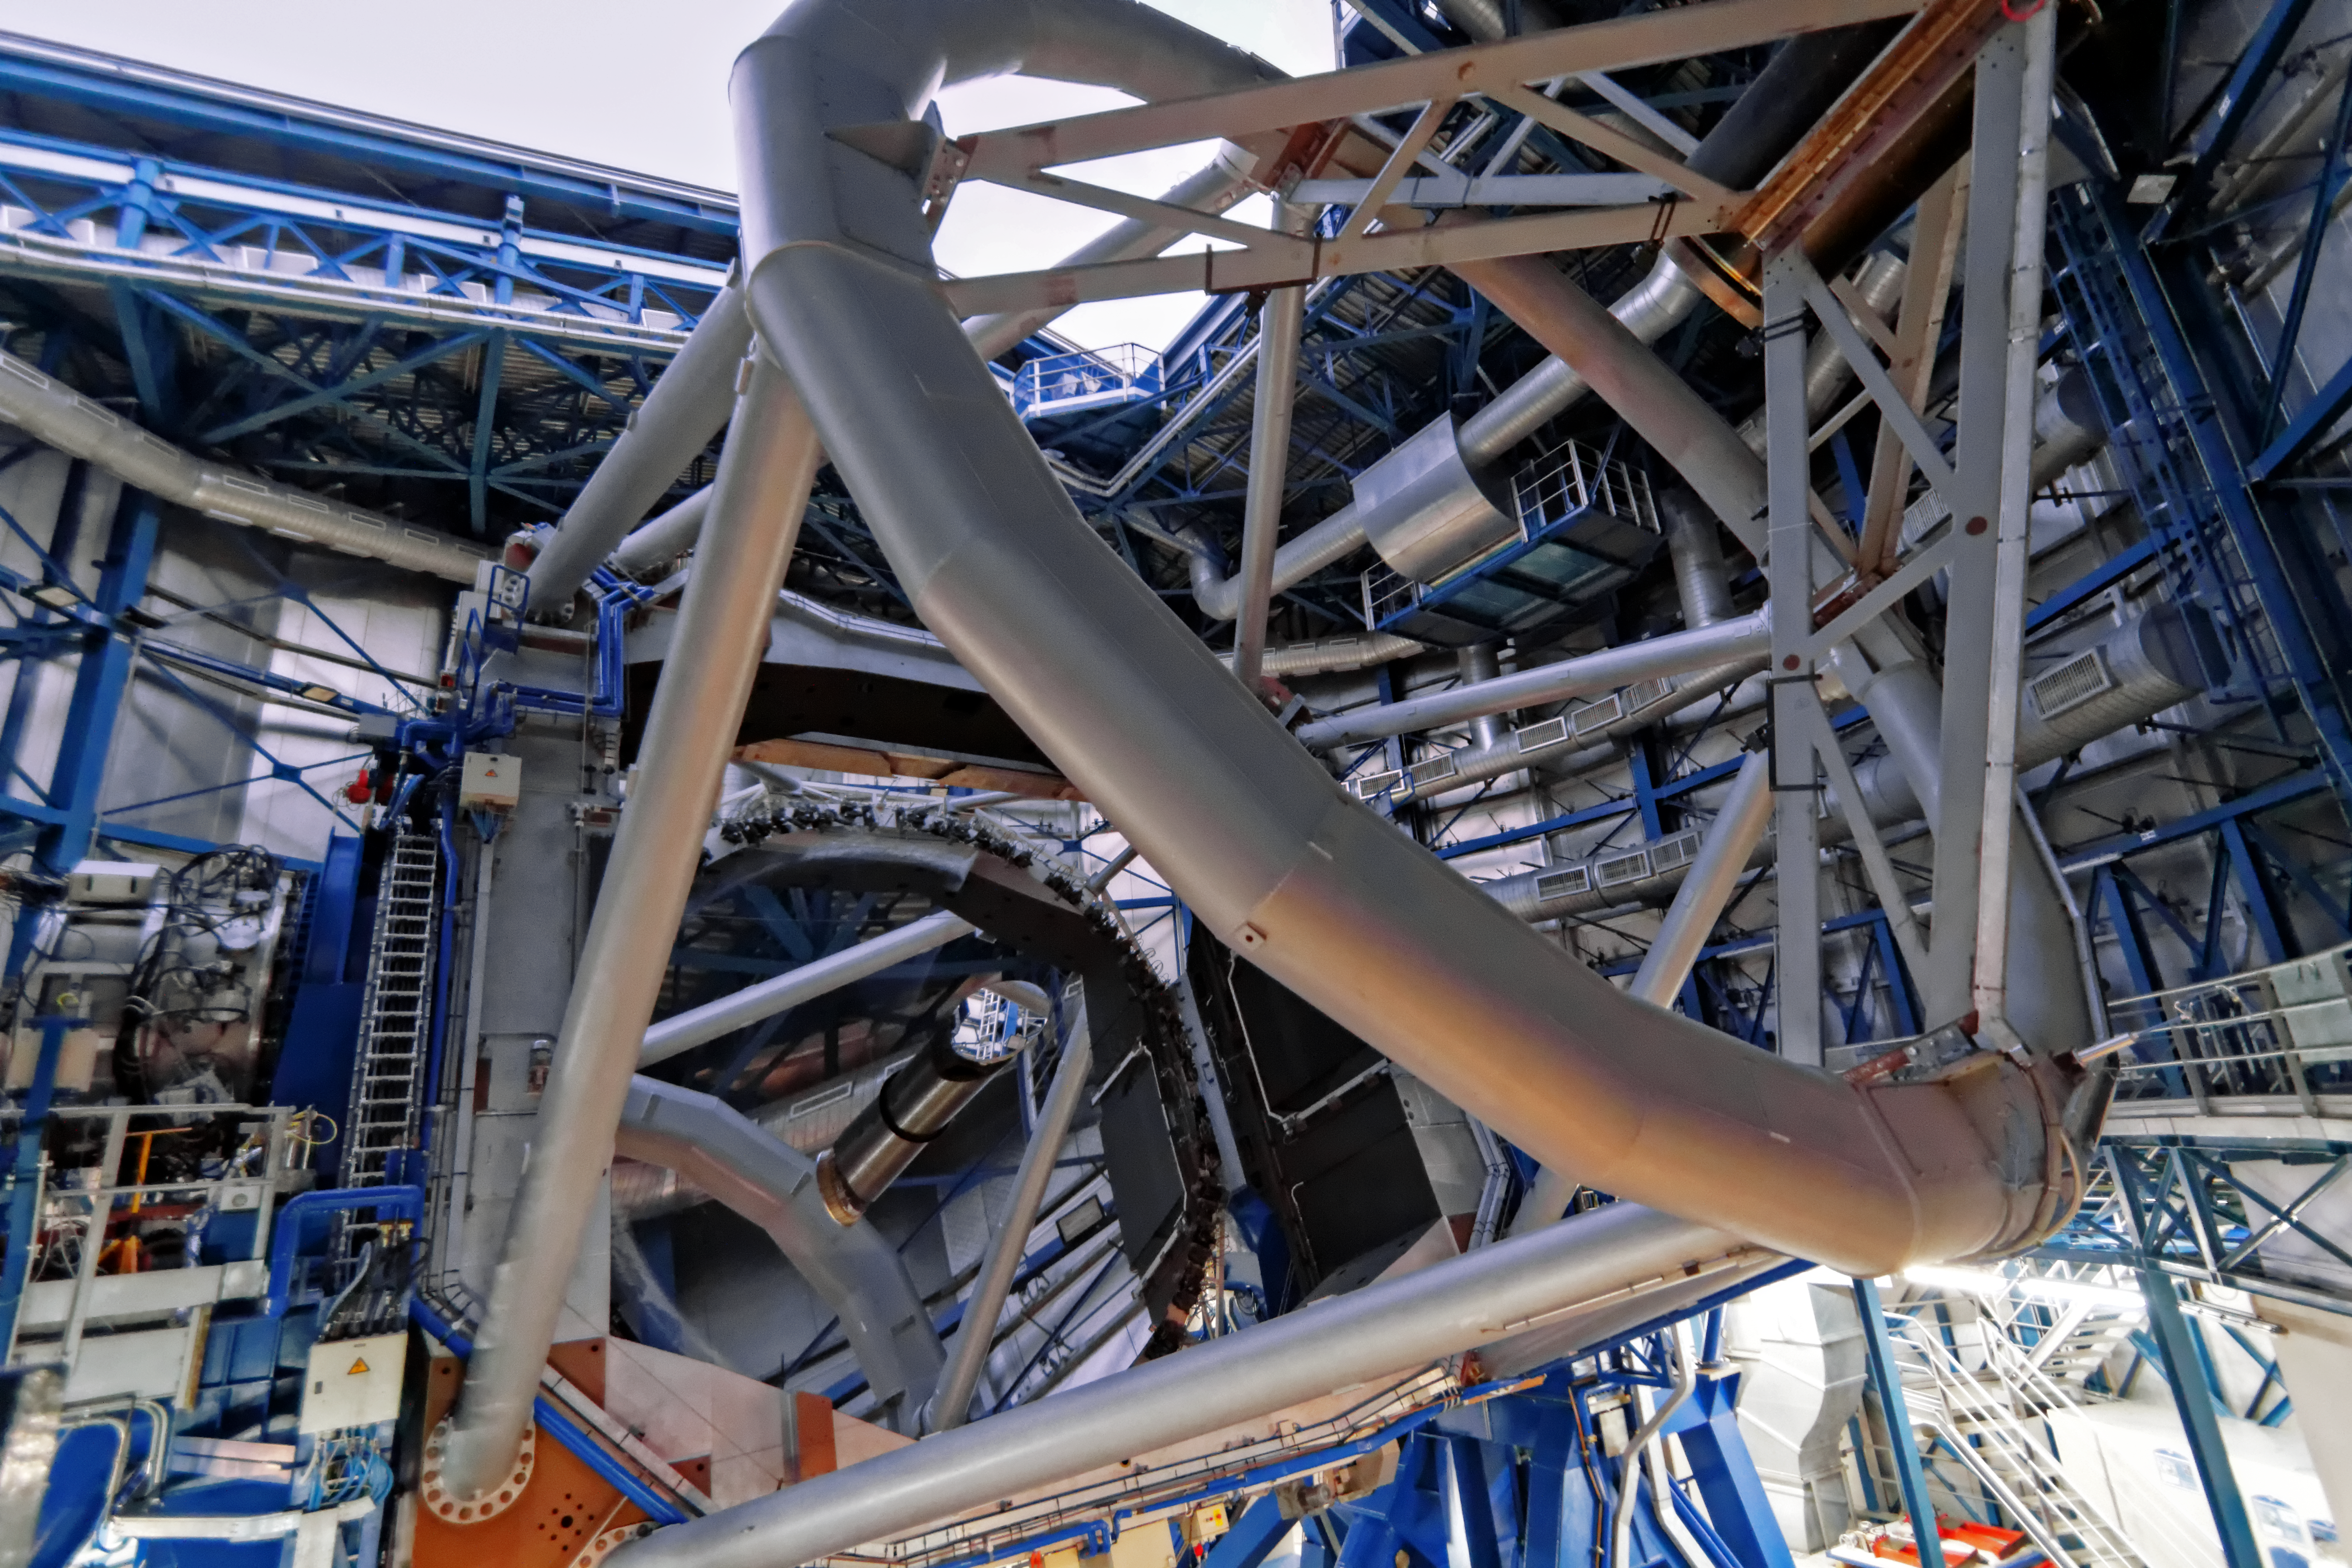

Unit Telescope 1

The Unit Telescope 1, also called Antu (Sun) seen from inside. Together with its three sister telescopes Kueyen, Melipal and Yepun, it forms the Very Large Telescope.

Credit: A. Fitzsimmons/ESO